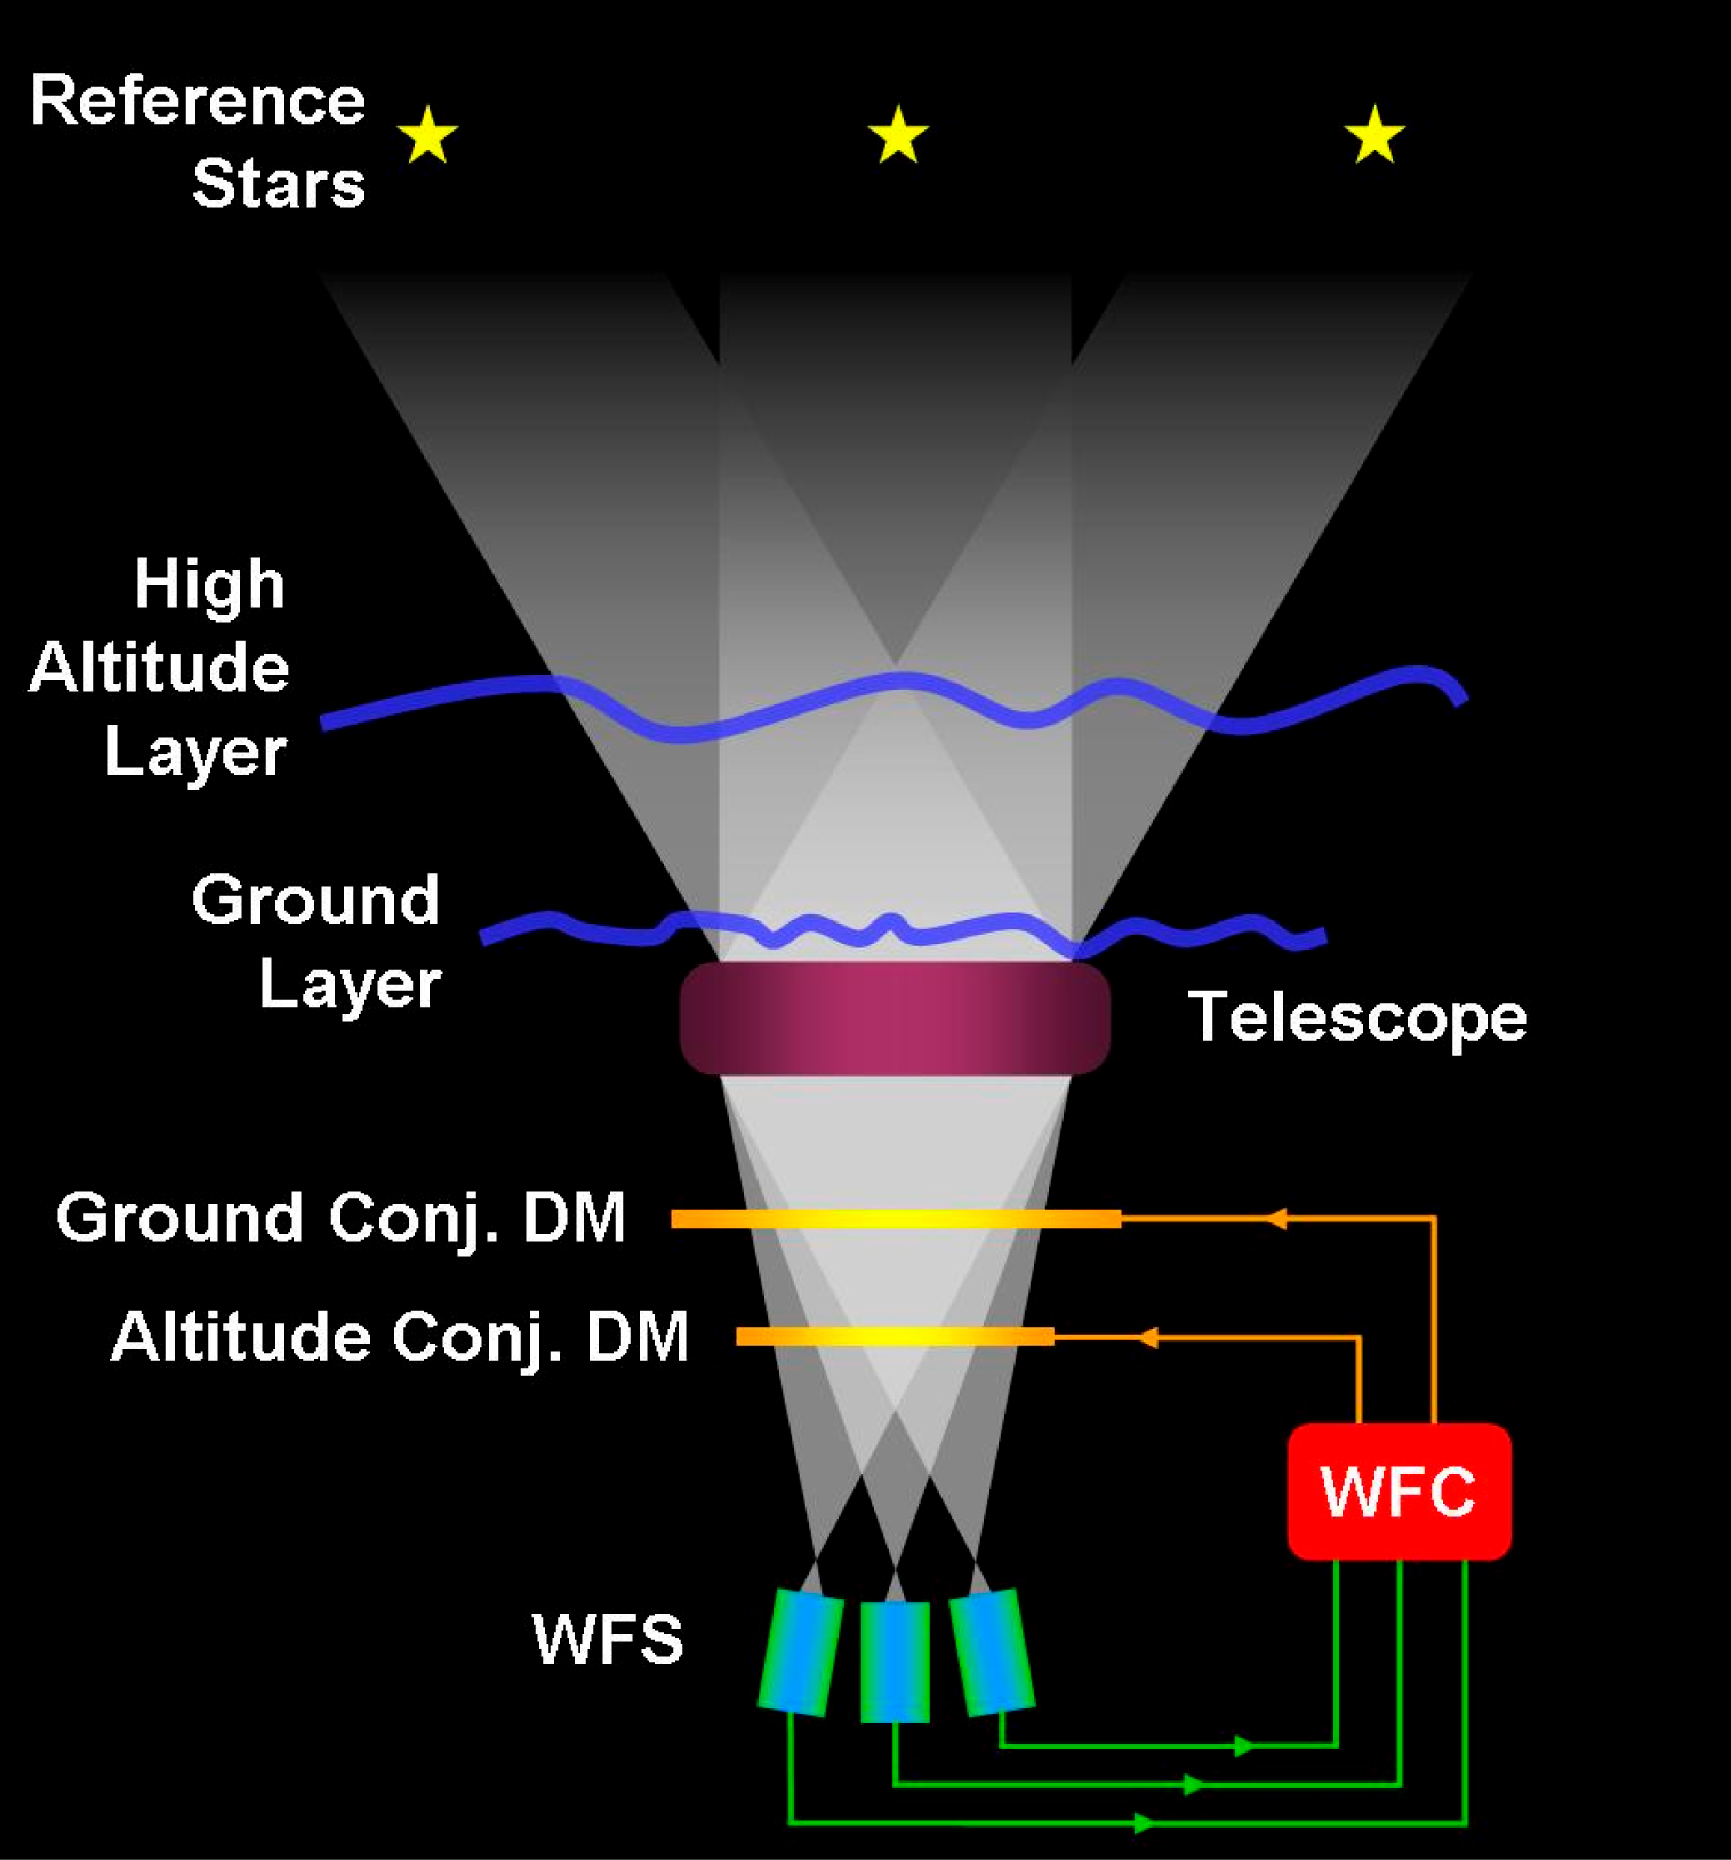

The MCAO concept

In the Multi-Conjugate Adaptive Optics concept, several Guide Stars located in the Field of View are used simultaneously to perform a tomography of the atmospheric turbulence volume cone above the telescope by means of wavefront sensors. The measured wavefronts are combined in real-time to compute the commands applied to the deformable mirrors (two in the case of MAD) optically conjugated at different altitudes above the telescope. These deformable mirrors commands are optimized such as to homogeneously maximize the correction over the scientific field of view.

Credit: ESO